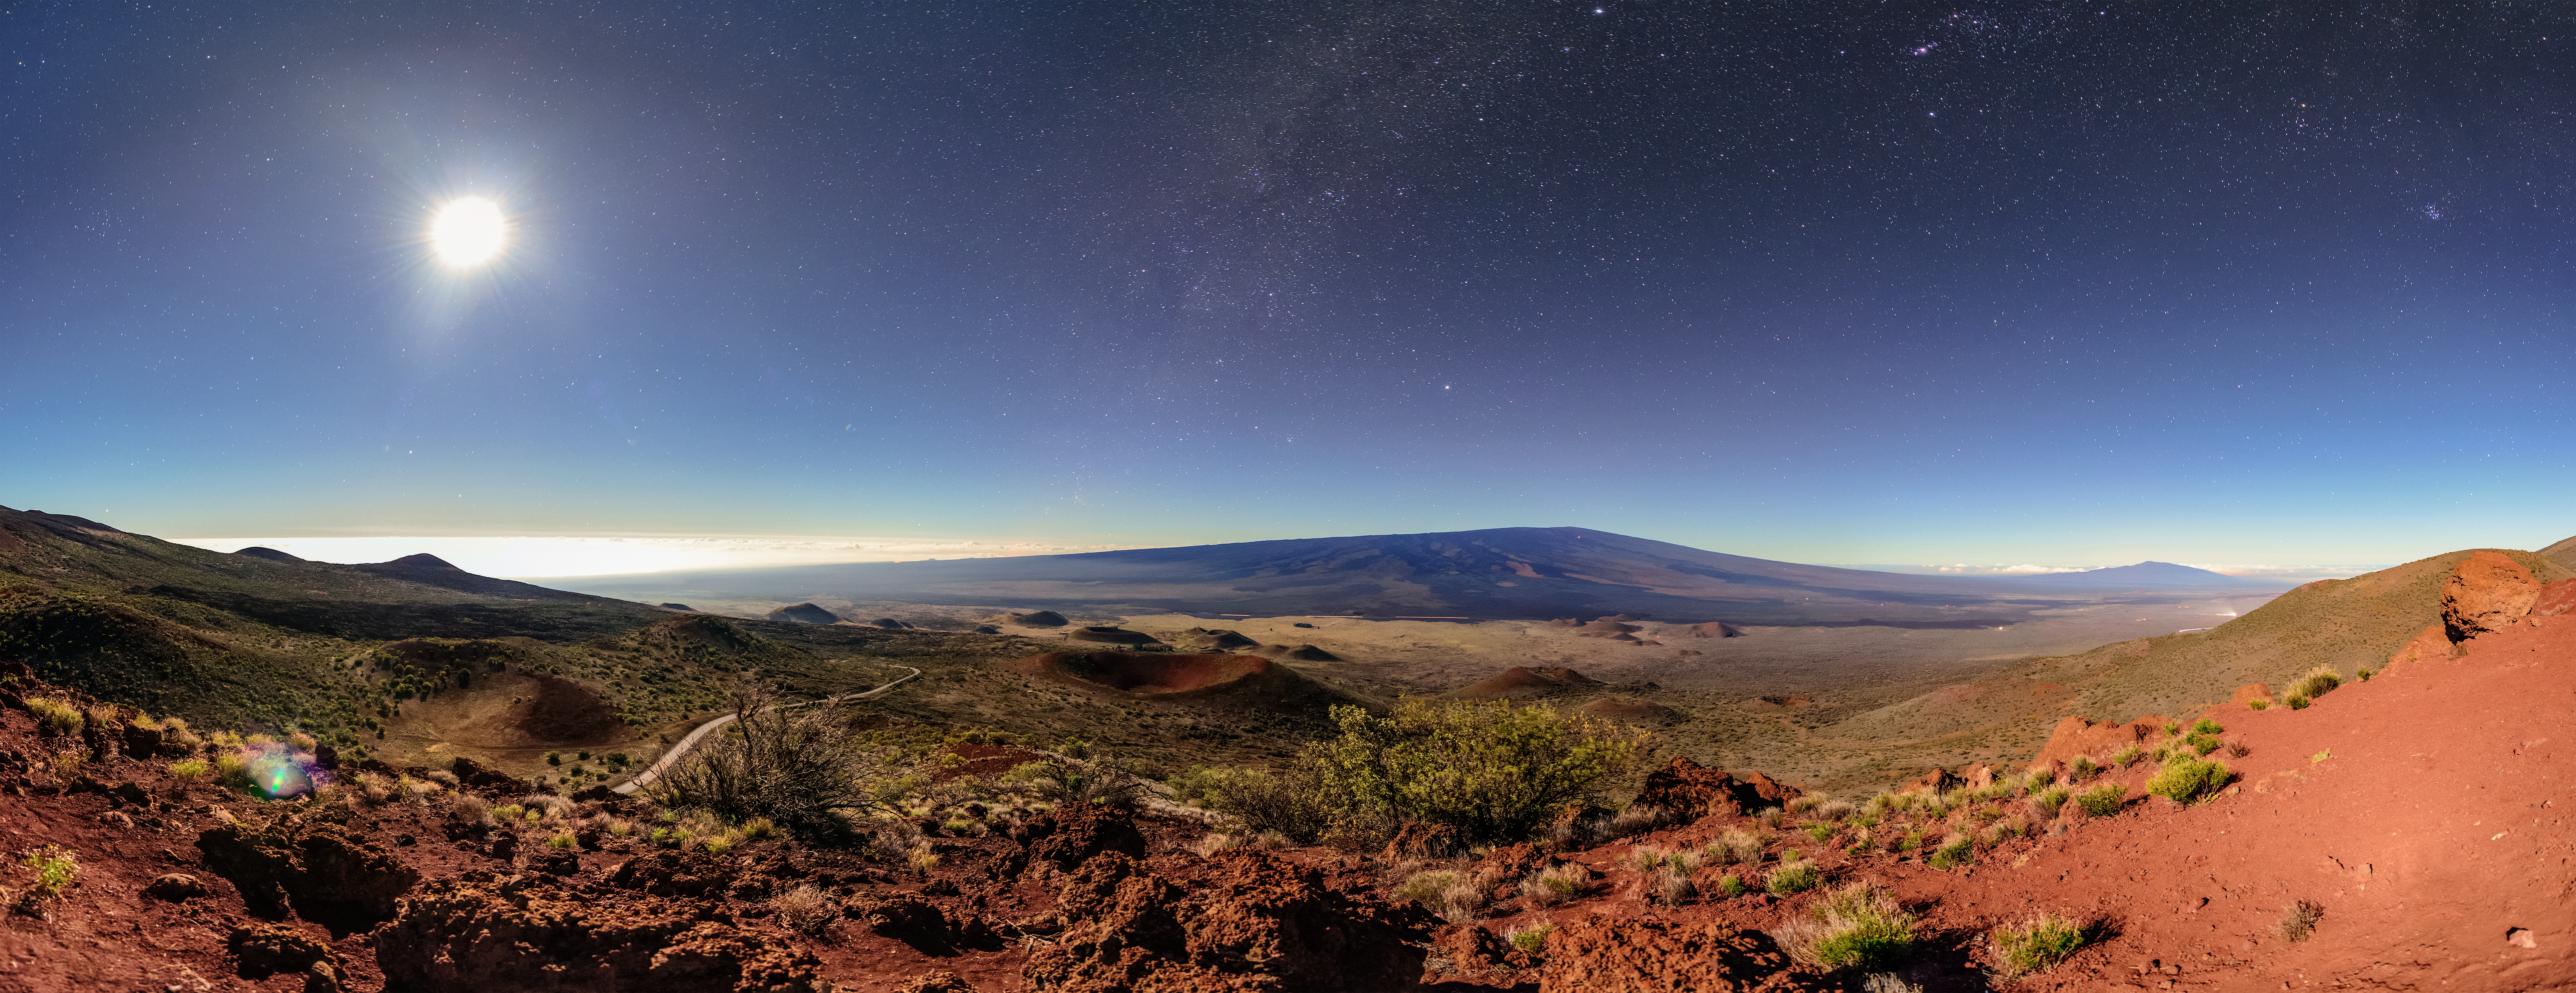

Volcano in Moonlight

Captured from Maunakea, home of Gemini North, one half of the international Gemini Observatory, operated by NSF NOIRLab, this Image of the Week features a skyscape of Mauna Loa, the second-highest volcano on the island of Hawai‘i. It seems like a bright, sunny day, but on closer inspection you can see that the sky is actually full of stars, which are most visible toward the center of the image. This means that the photo was actually taken at night, and the blazing ball of light in the upper left is actually the Moon! The image is so incredibly well lit because of the exposure time and camera setting used by the photographer, which allowed the camera to collect so much moonlight that the scene appears to be a bright day.

Credit: International Gemini Observatory/NOIRLab/NSF/AURA/J. Chu